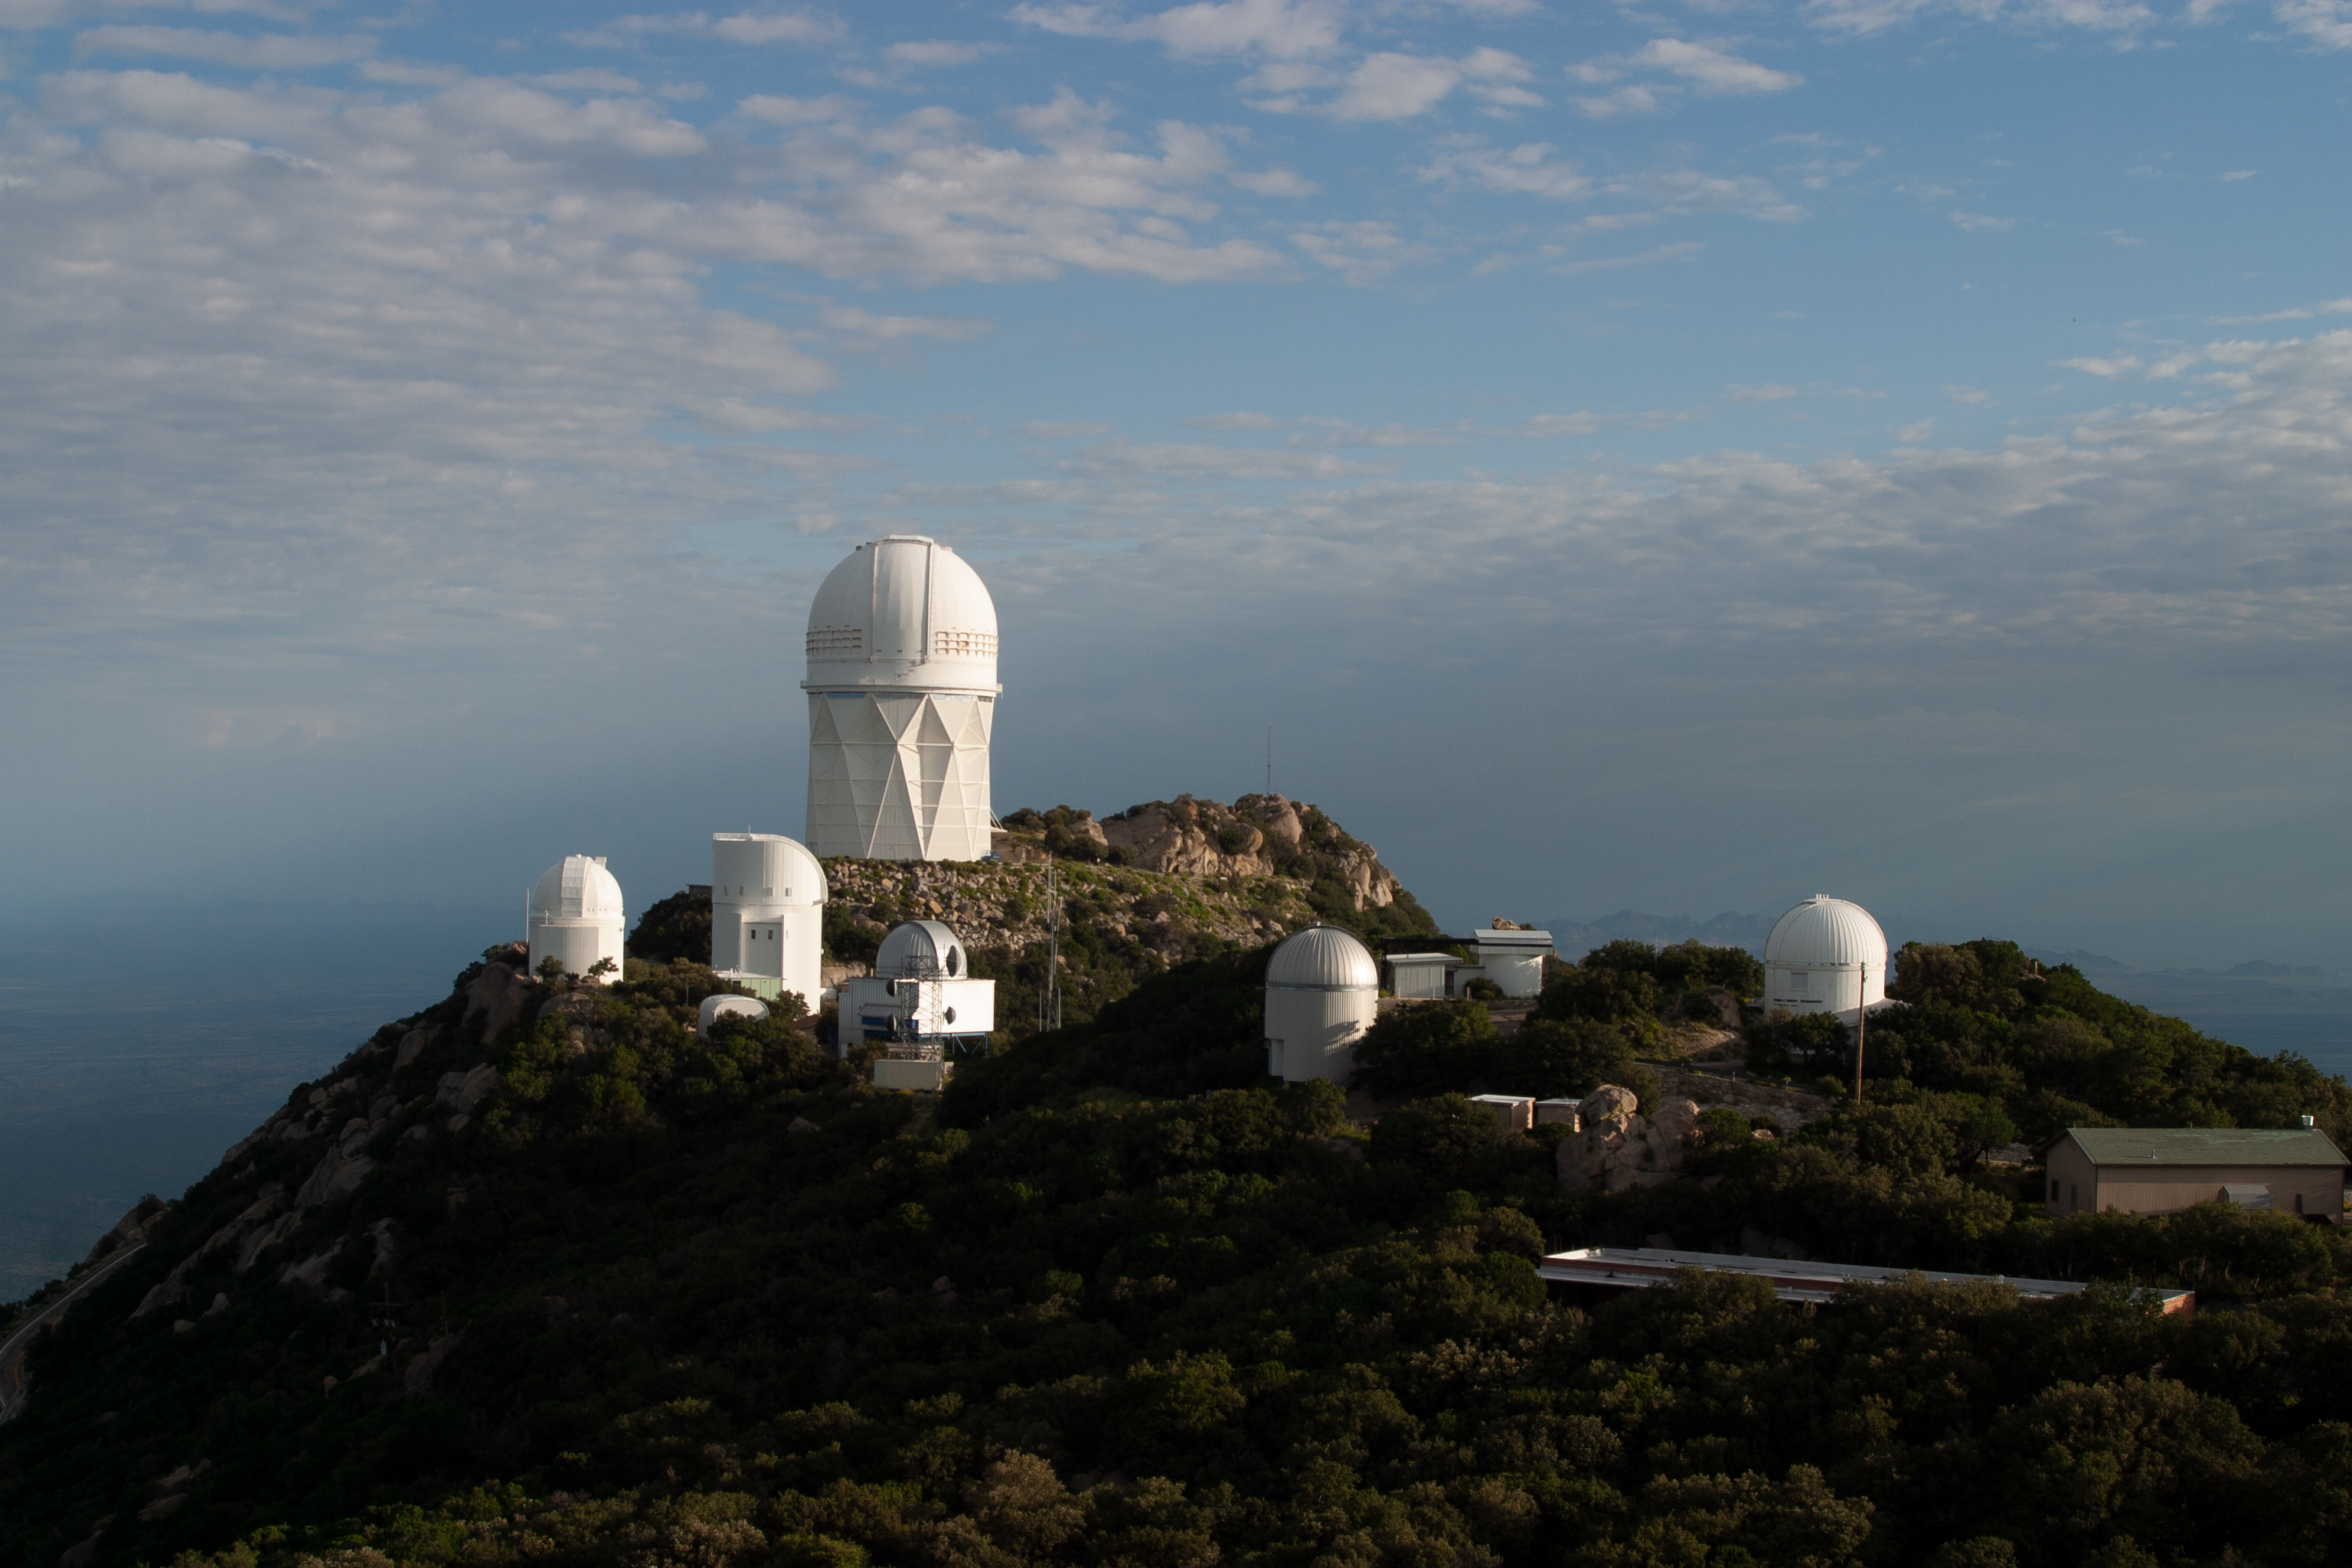

The Nicholas U. Mayall 4-meter Telescope aerial view

The Nicholas U. Mayall 4-meter Telescope aerial view at KPNO.

Credit: KPNO/NOIRLab/NSF/AURA/P. Marenfeld